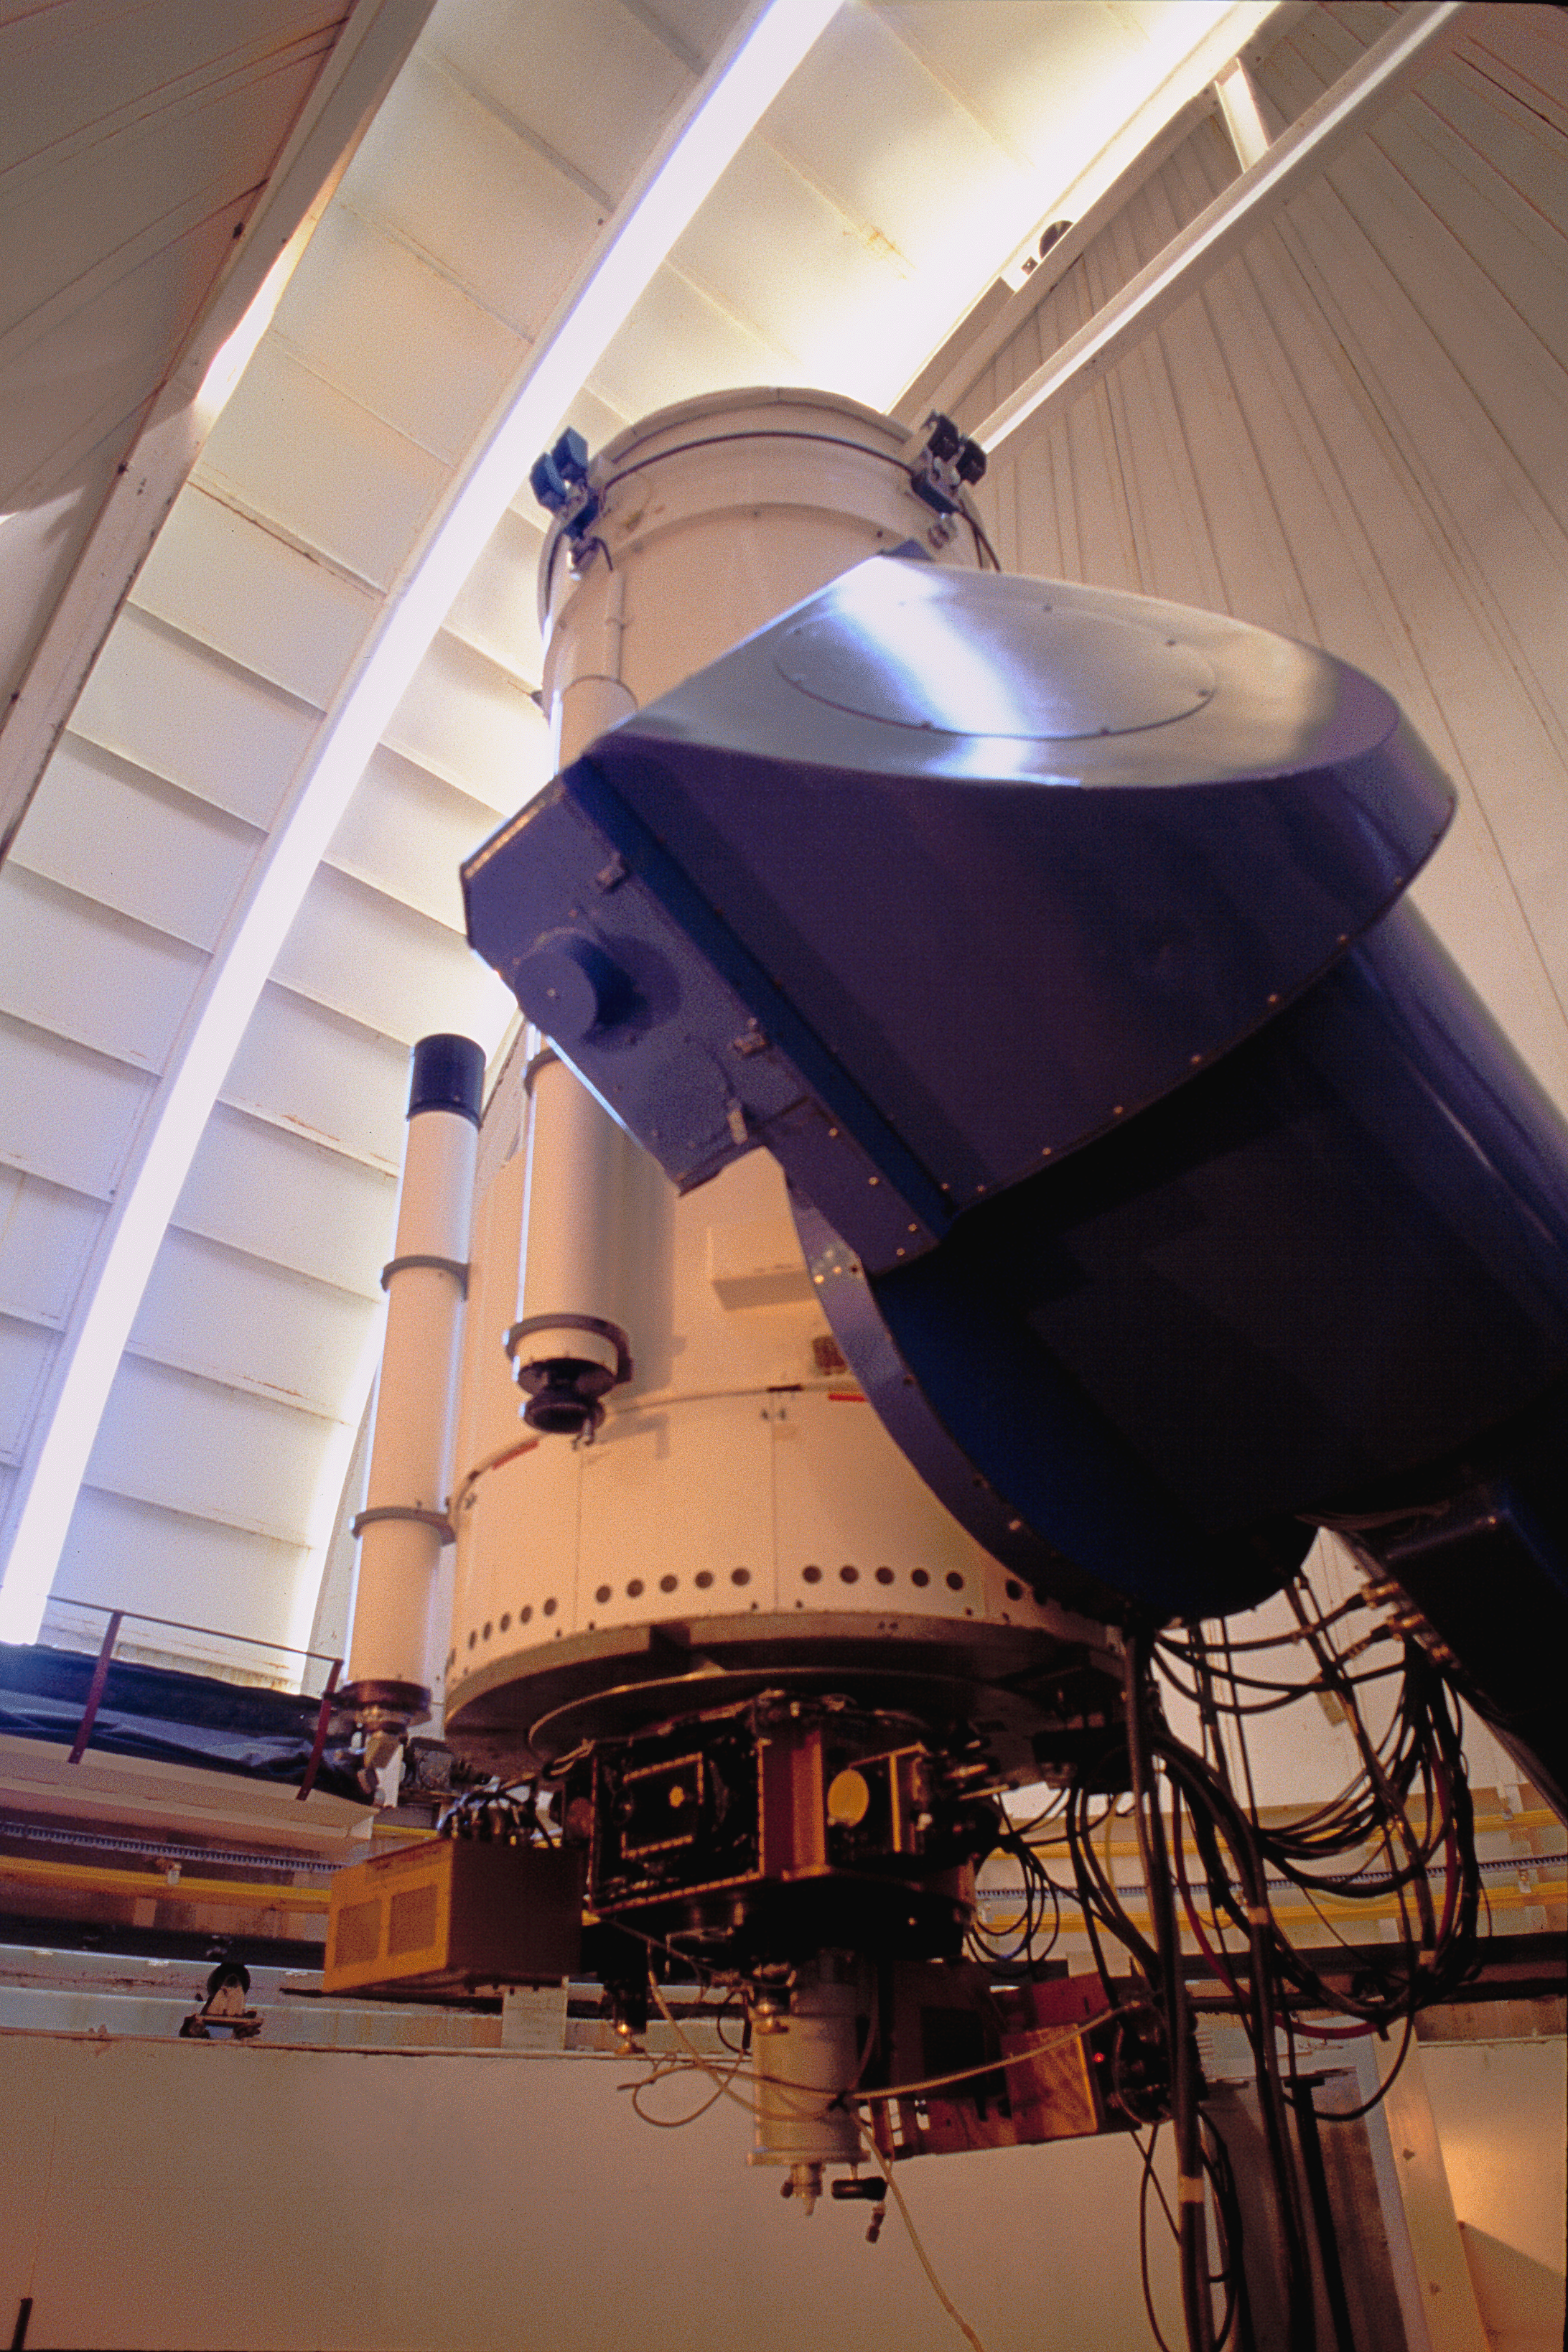

WIYN 0.9m

The interior of the WIYN 0.9-meter telescope at the Kitt Peak National Observatory near Tucson, Arizona. The dome slit has been opened just slightly.

Credit: NOIRLab/NSF/AURA